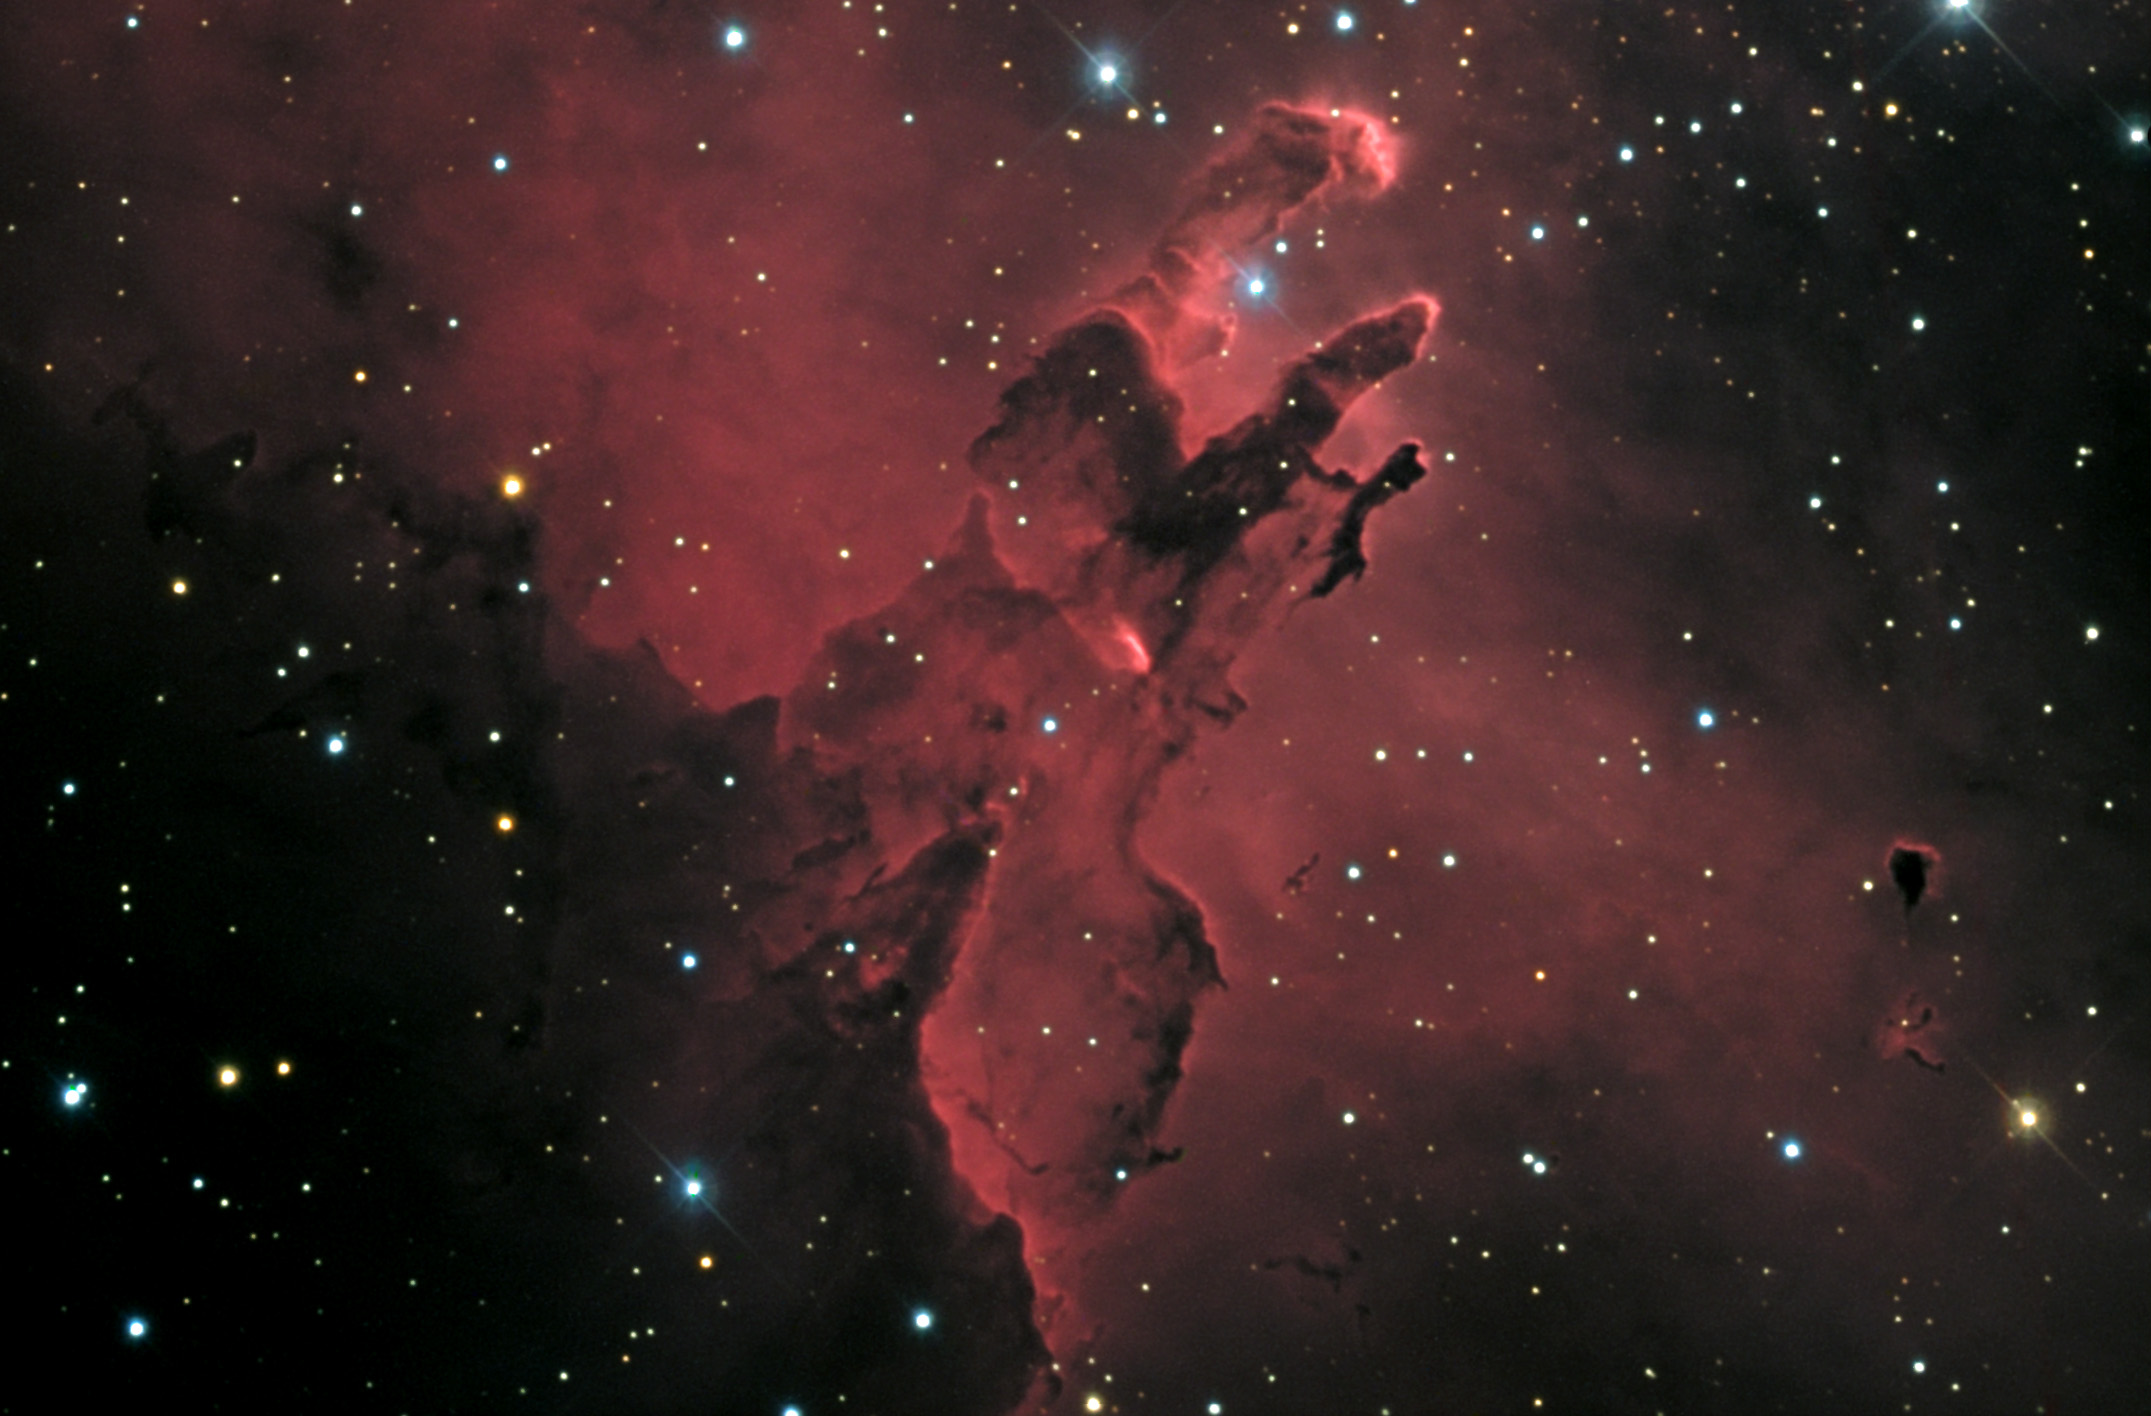

M16: The Eagle Nebula

M16, commonly known as the Eagle Nebula, is an emission region of molecular hydrogen gas being illuminated by a young cluster of stars about 7000 lightyears away from us. The large pillar in the image is about 9 lightyears in length. This nebula is where the famous Pillars of Creation images come from.

This image was taken as part of Advanced Observing Program (AOP) program at Kitt Peak Visitor Center during 2014.

Credit: KPNO/NOIRLab/NSF/AURA/Bill Lofquist/Adam Block